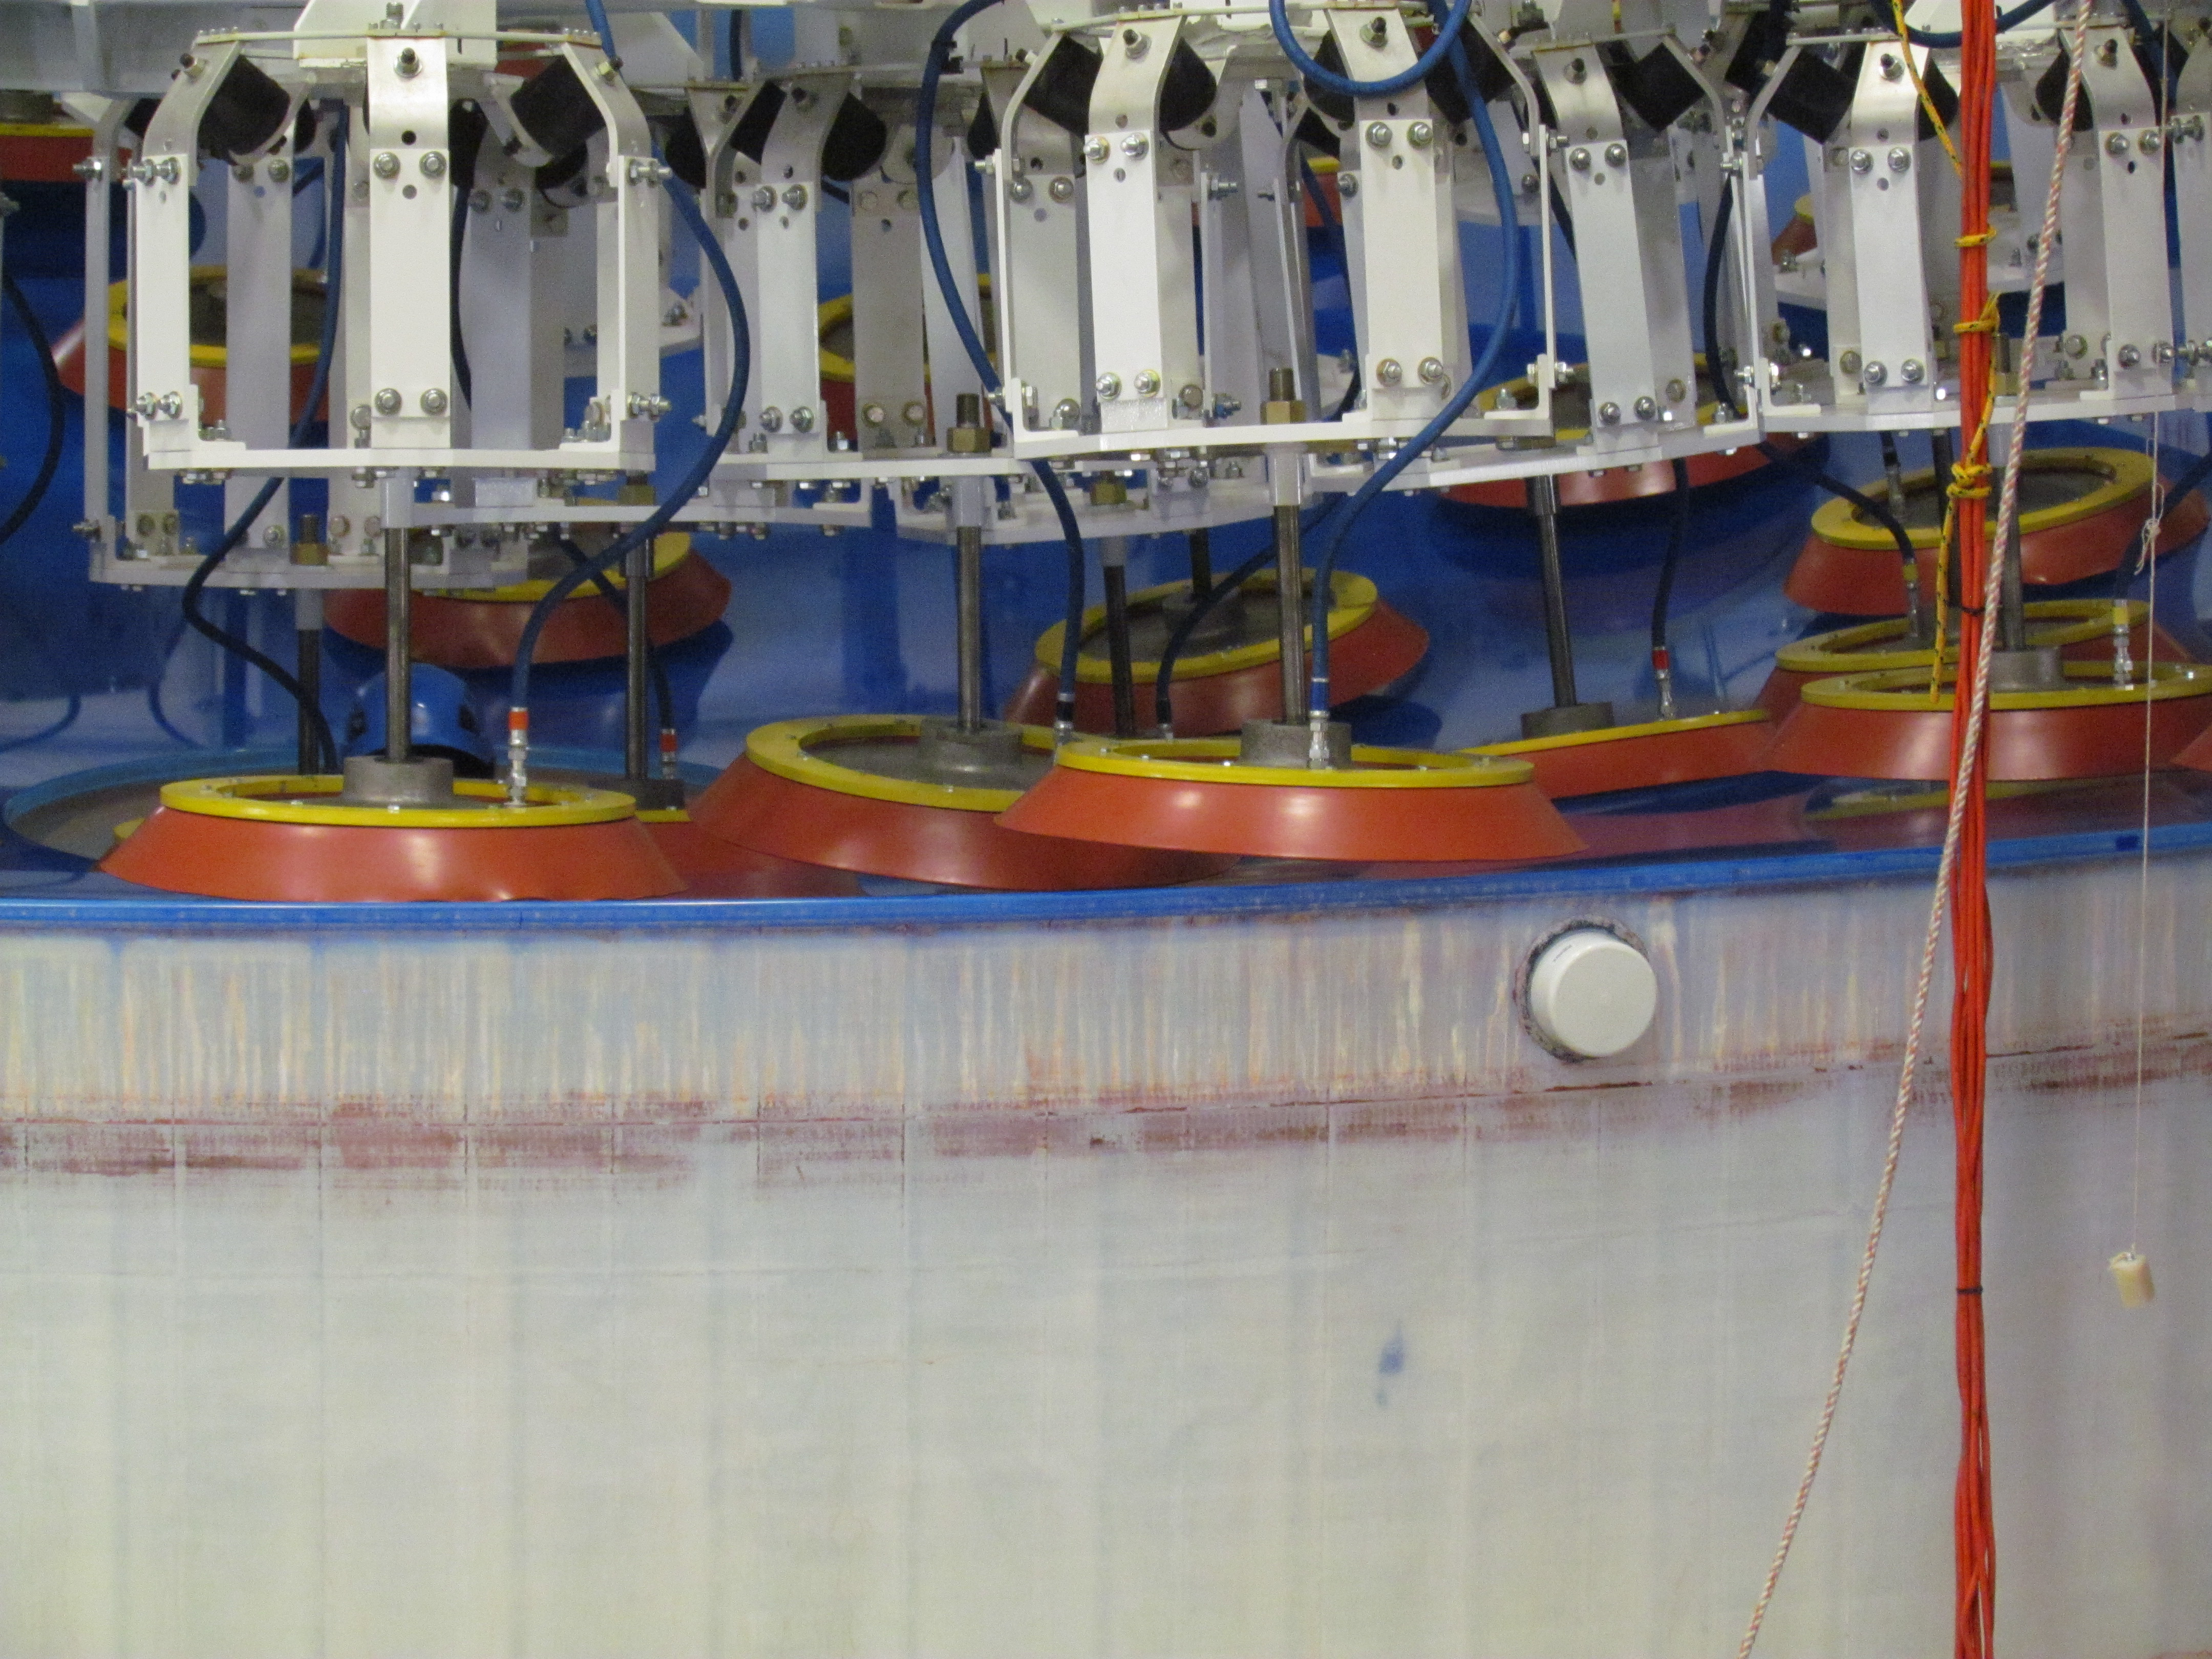

M1M3 Lifted from Polishing Cell to Box

The Primary/Tertiary Mirror is lifted from the polishing cell to its box. The lifter is supported by the crane above the Mirror with 54 vacuum pads on the Mirror. The pumps connecting the pads (the yellow boxes on the lifter) create a vacuum under each pad and secure the Mirror to the lifter. The bottom covers of the box are then removed so technicians can attach the Mirror's hard points, the gold-tone fixtures under the Mirror, to the blue supporting fixtures of the box.

Credit: Rubin Observatory/NSF/AURA